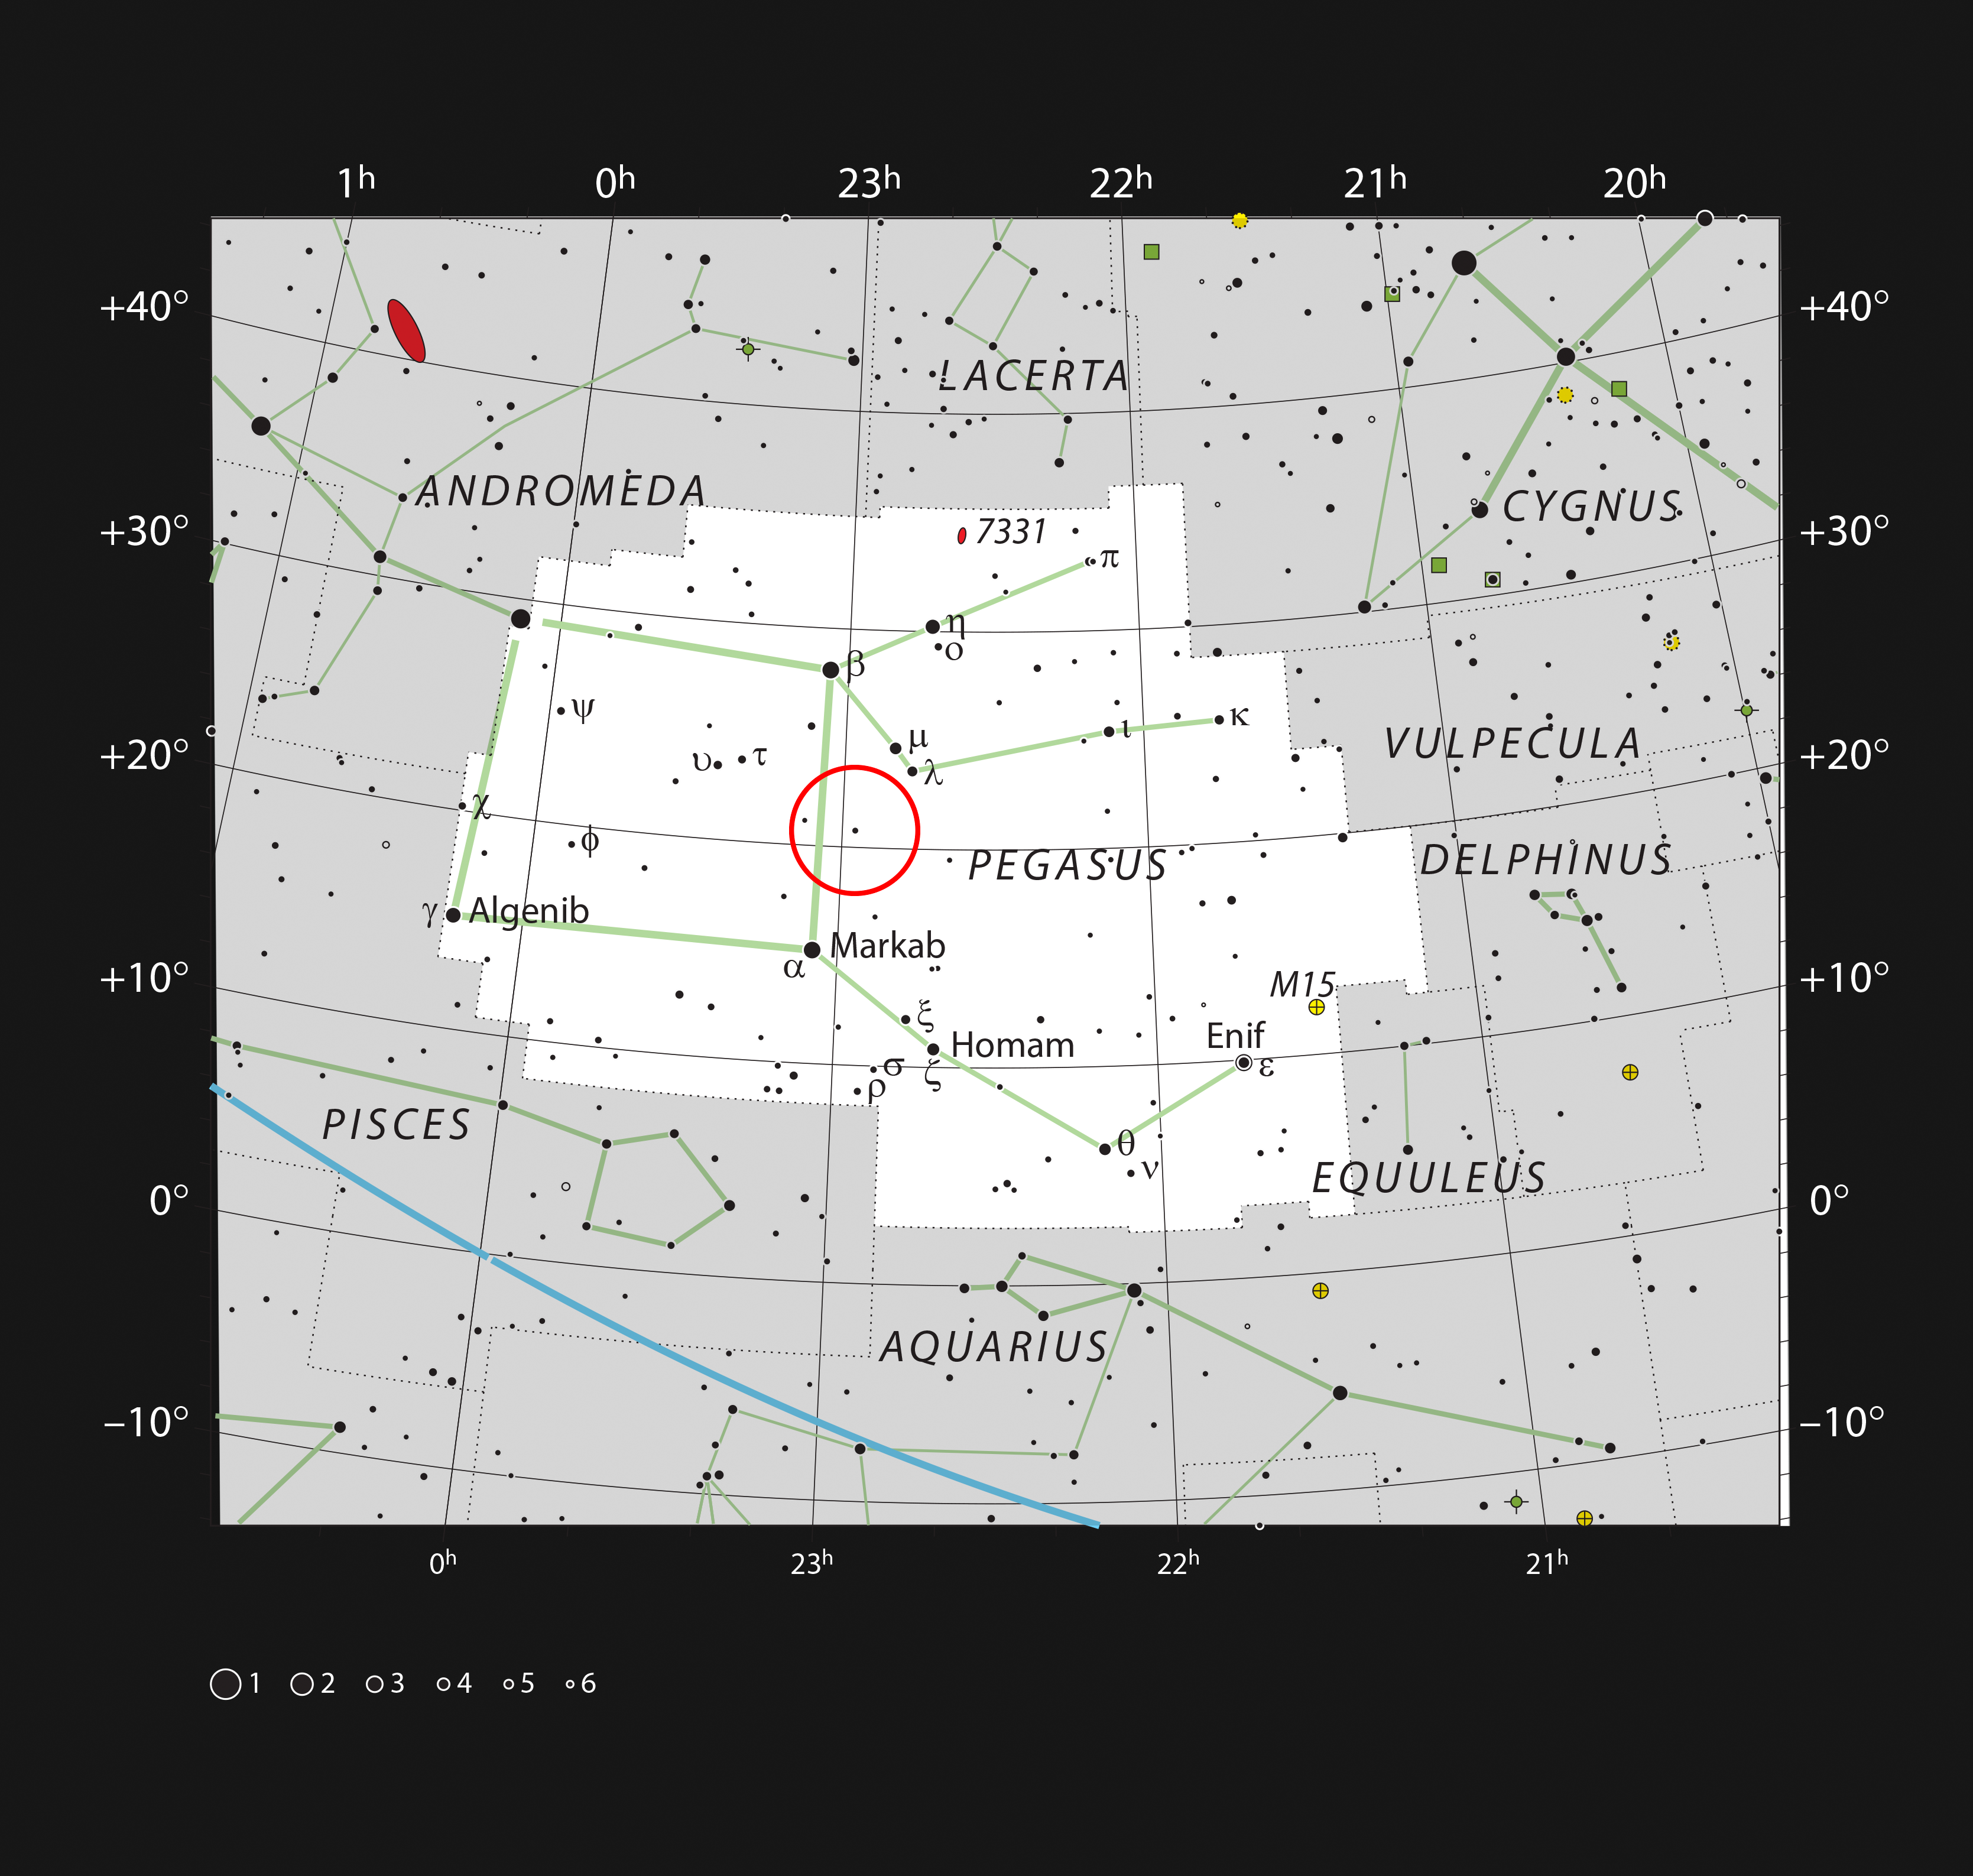

The star 51 Pegasi in the constellation of Pegasus

This chart shows the large northern constellation of Pegasus (The Winged Horse). The unremarkable faint star 51 Pegasi, which is circled in red and can be dimly seen with the naked eye, is orbited by 51 Pegasi b, the first exoplanet ever discovered around a normal star.

Credit: ESO, IAU and Sky & Telescope